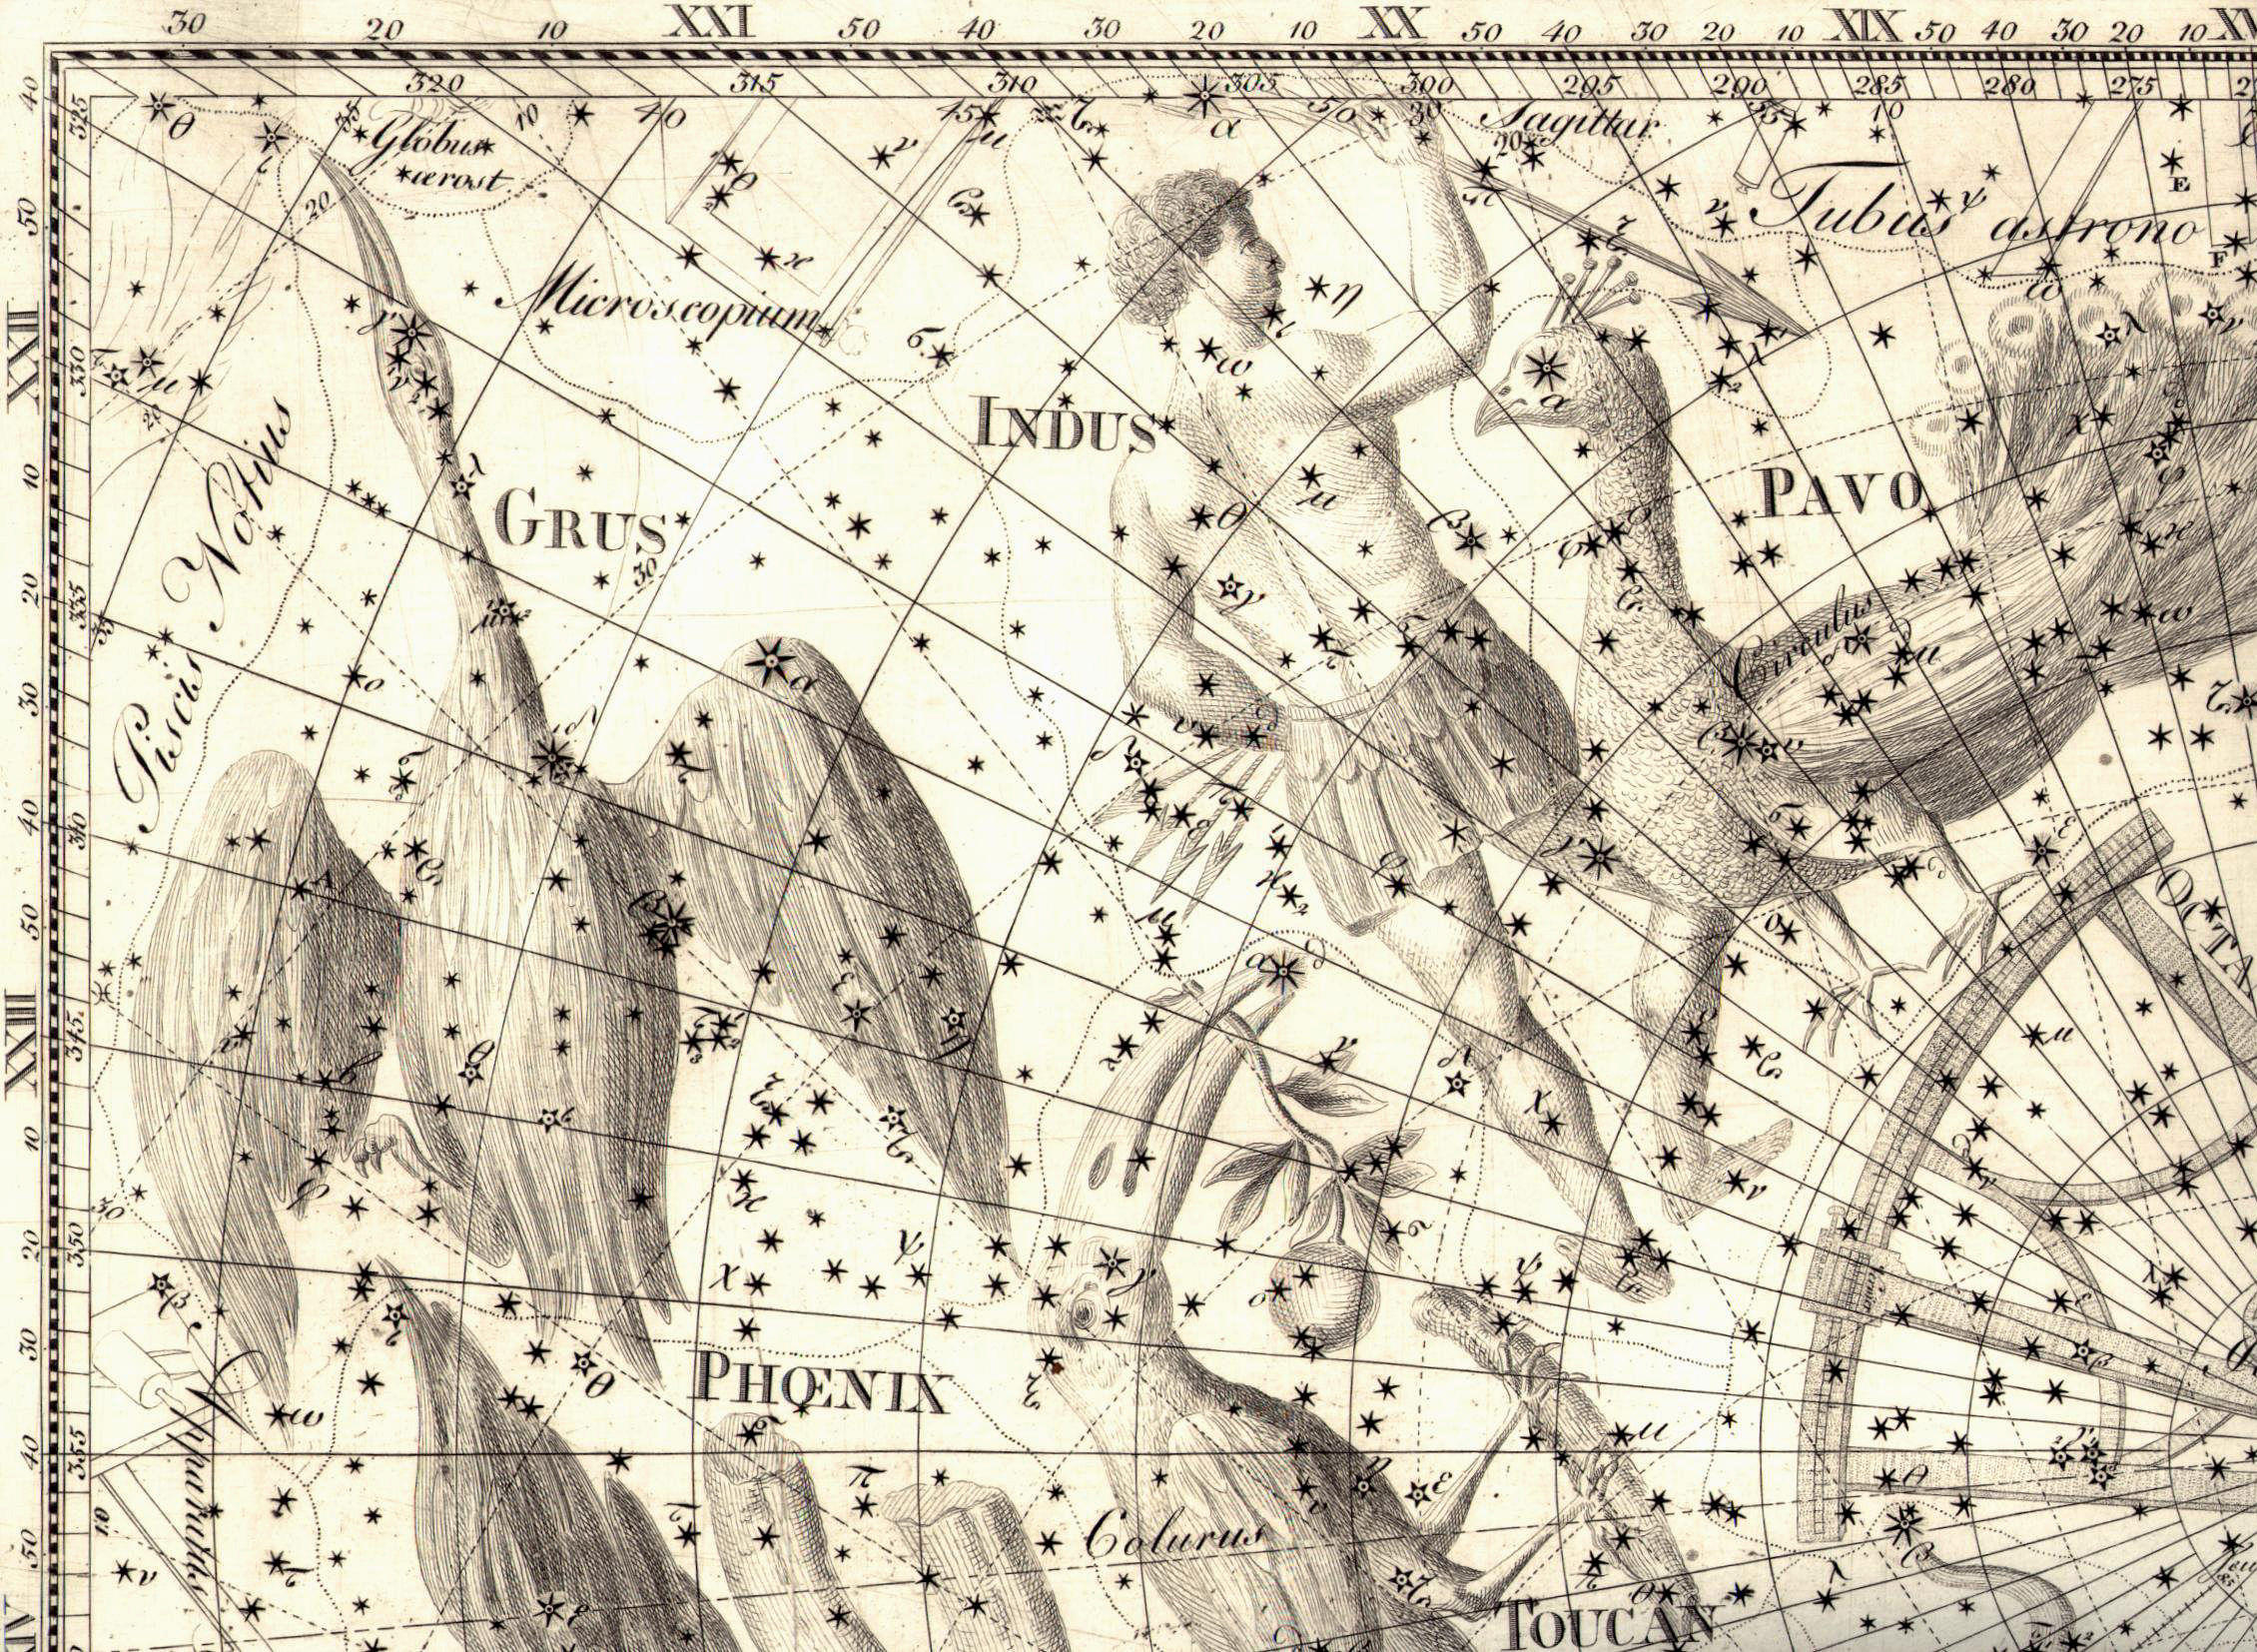

The southern constellation Indus

The southern constellation Indus (The Indian) and its surroundings, as drawn in the famous Uranographia published 1801 of German astronomer Johann Elert Bode. This reproduction was made from original printing plates held by the library of the Astrophysical Institute Potsdam (Germany). The binary stellar system Epsilon Indi is associated with one of the arrows in the Indian's hand. However, because of its proximity, only 12 light-years away, it is moving so fast across the sky that it is now located someway below the arrows. In only a few thousand years, it will have moved out of the Indus constellation and into the neighbouring constellation Tucana (The Toucan).

Credit: ESO/Uranographia, J.E.Bode,1801